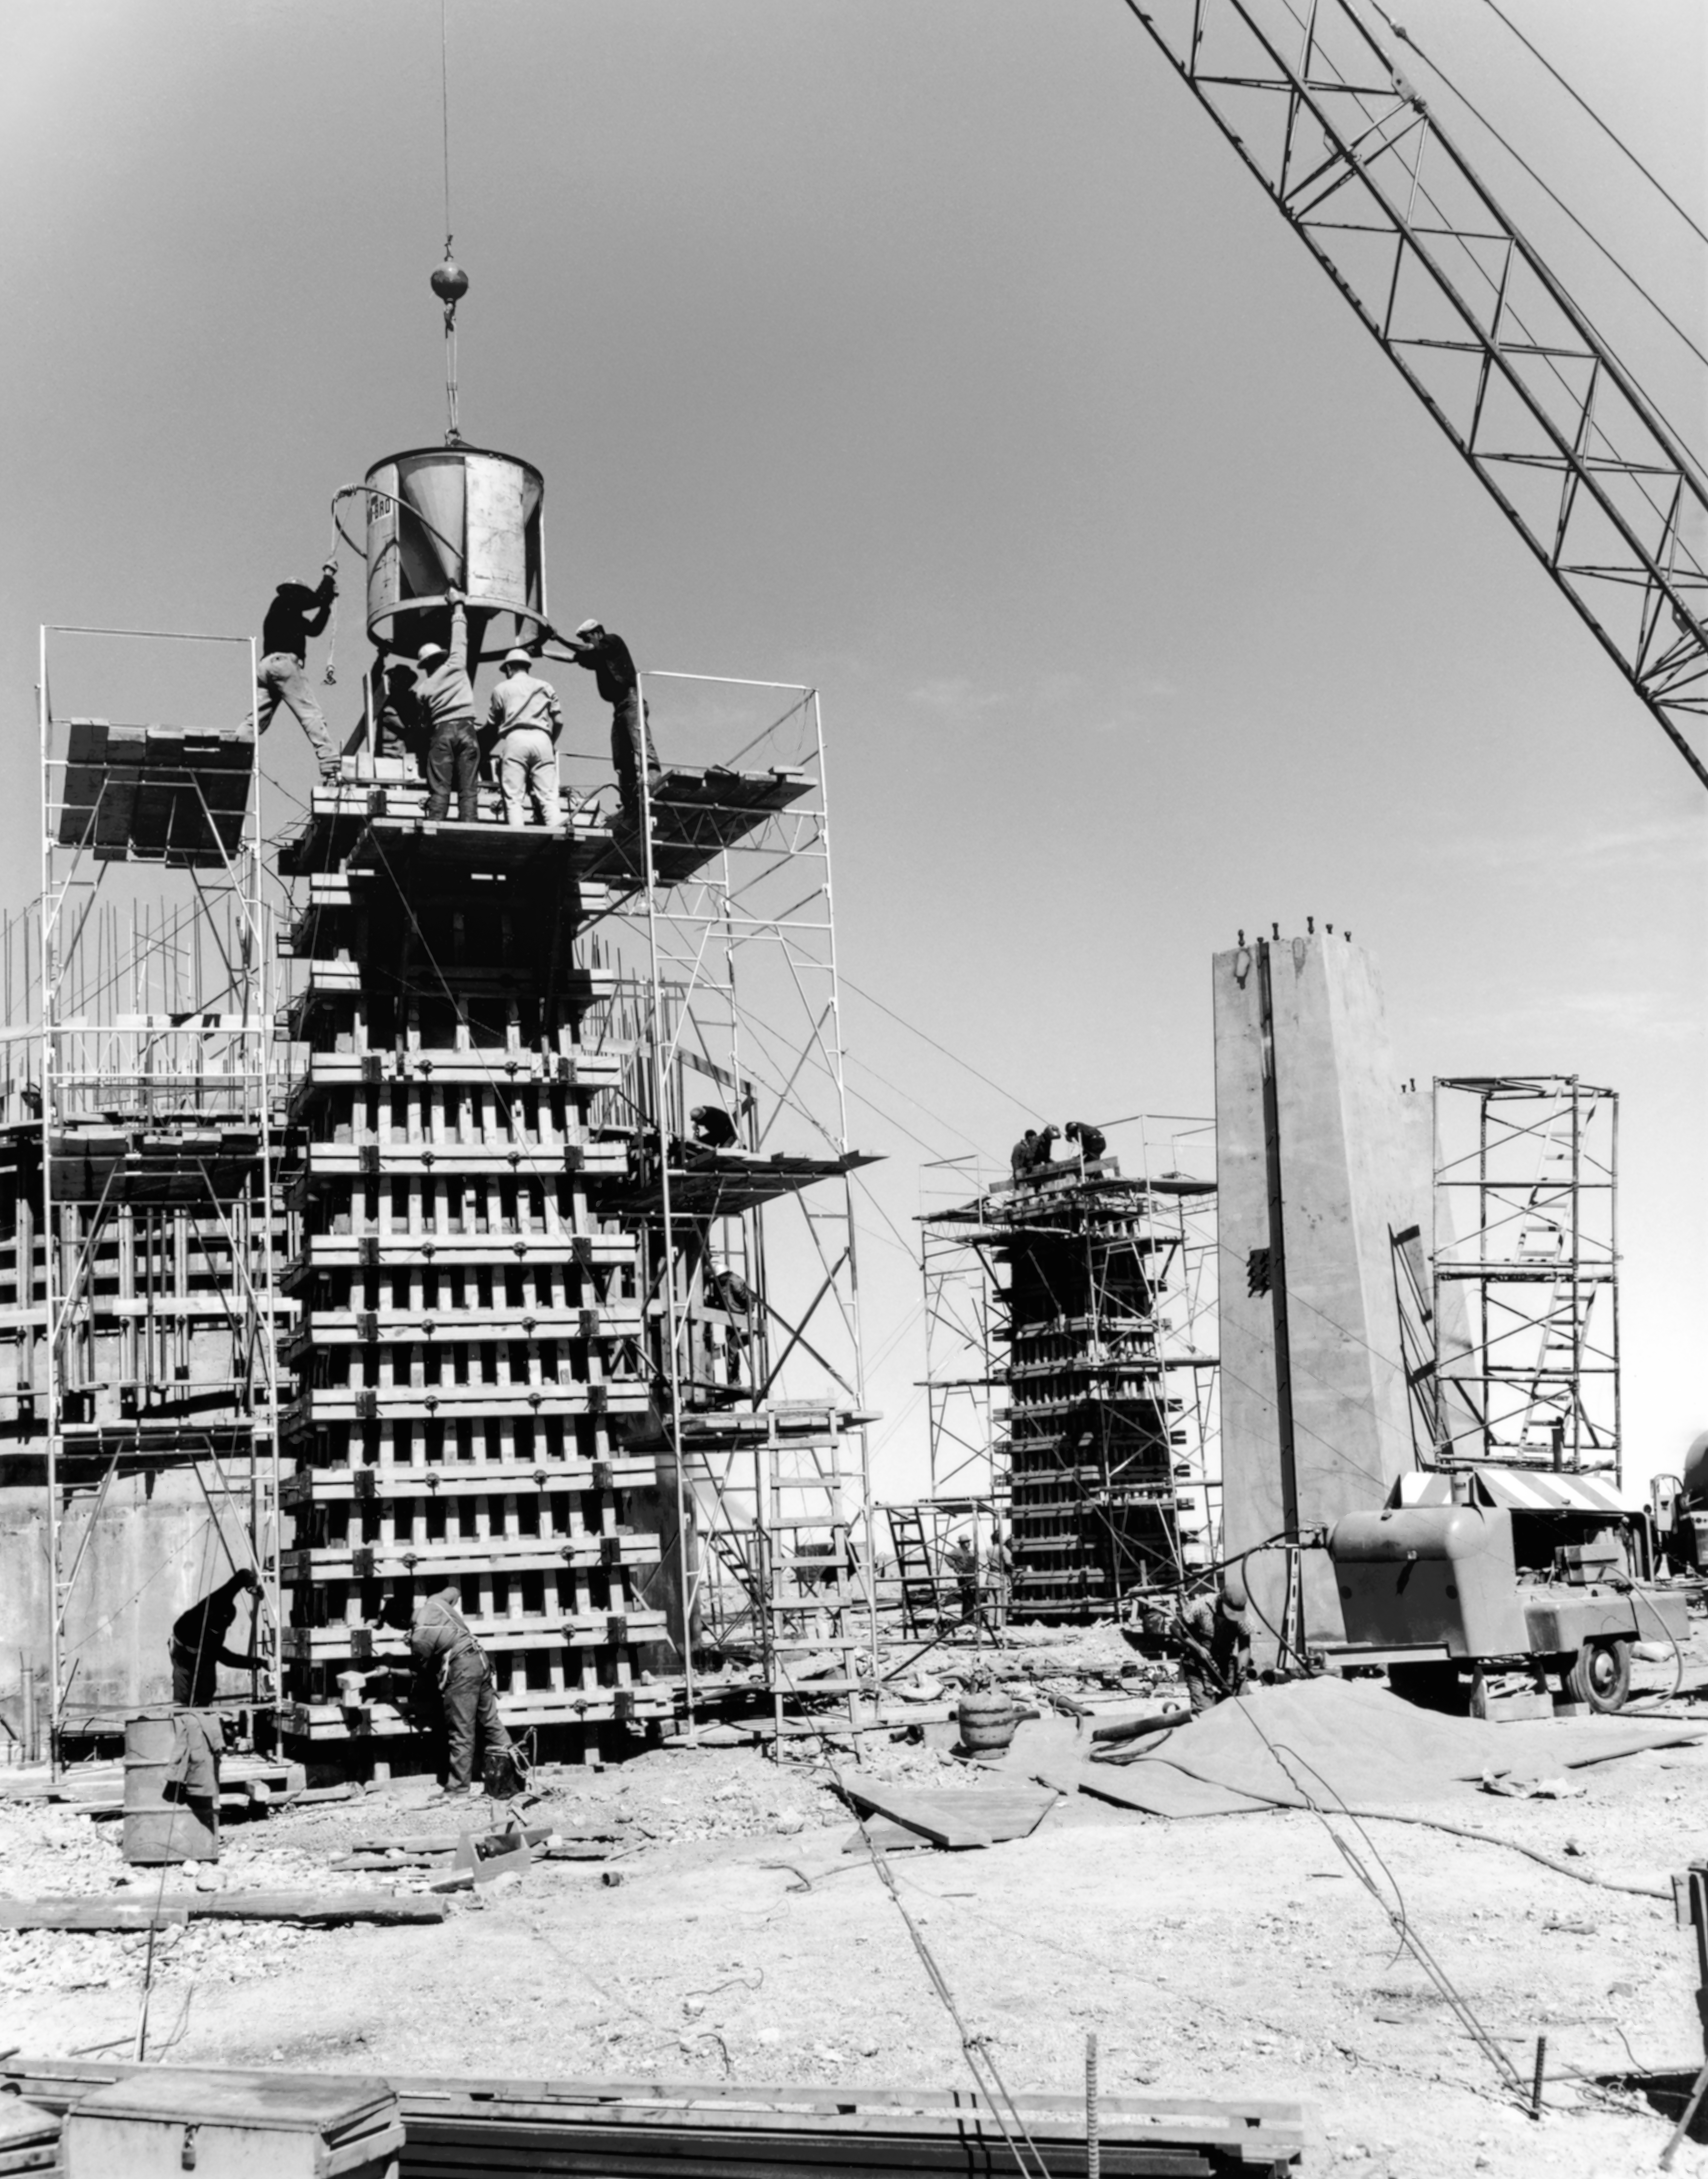

CTIO History - Construction on Víctor M. Blanco 4-meter Telescope

A historical photo of the construction of the Víctor M. Blanco 4-meter Telescope at Cerro Tololo Inter-American Observatory (CTIO), a Program of NSF NOIRLab, in Chile.

This image is part of NSF NOIRLab’s historical archives.

Credit: CTIO/NOIRLab/NSF/AURA/R. González